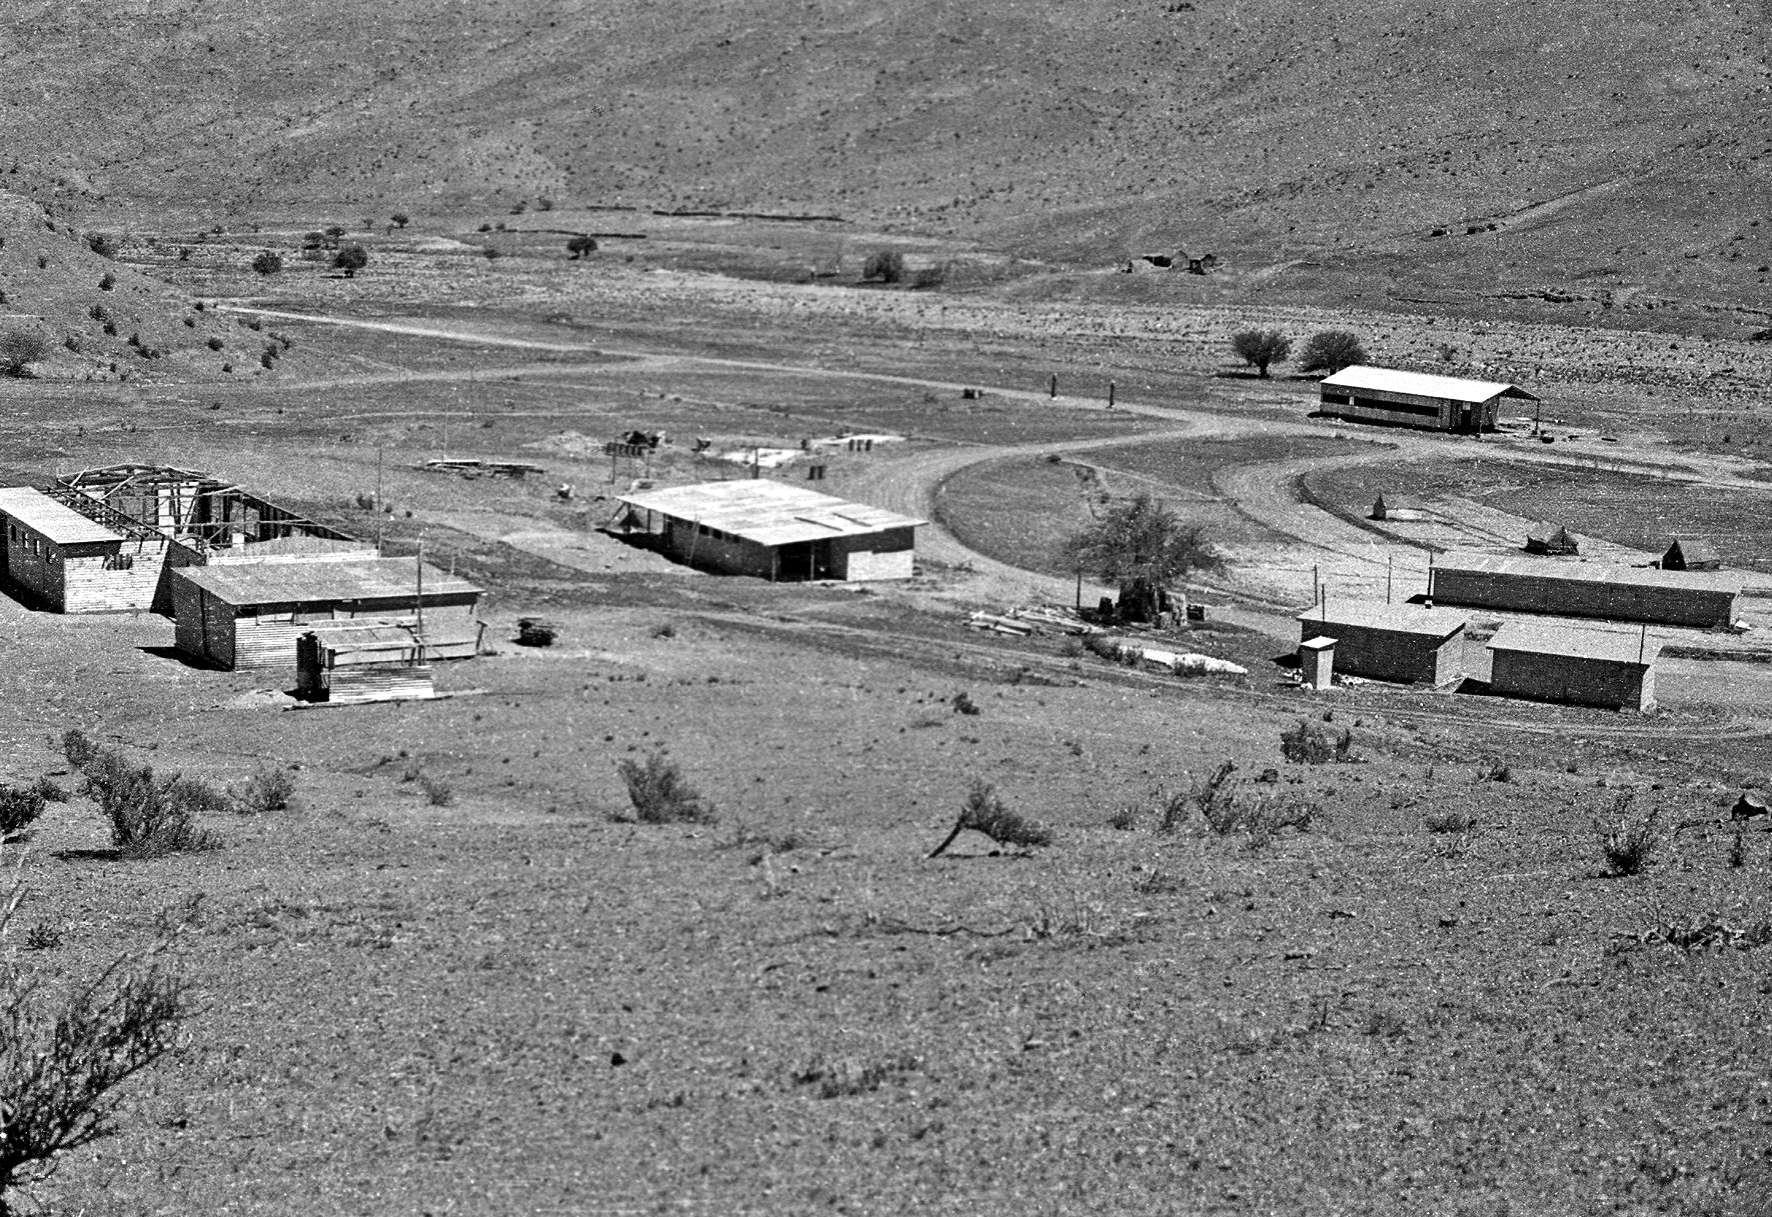

Building the Pelicano Camp

General view of the Pelicano Camp, during its construction from May 1965 to December 1969.

Credit: ESO